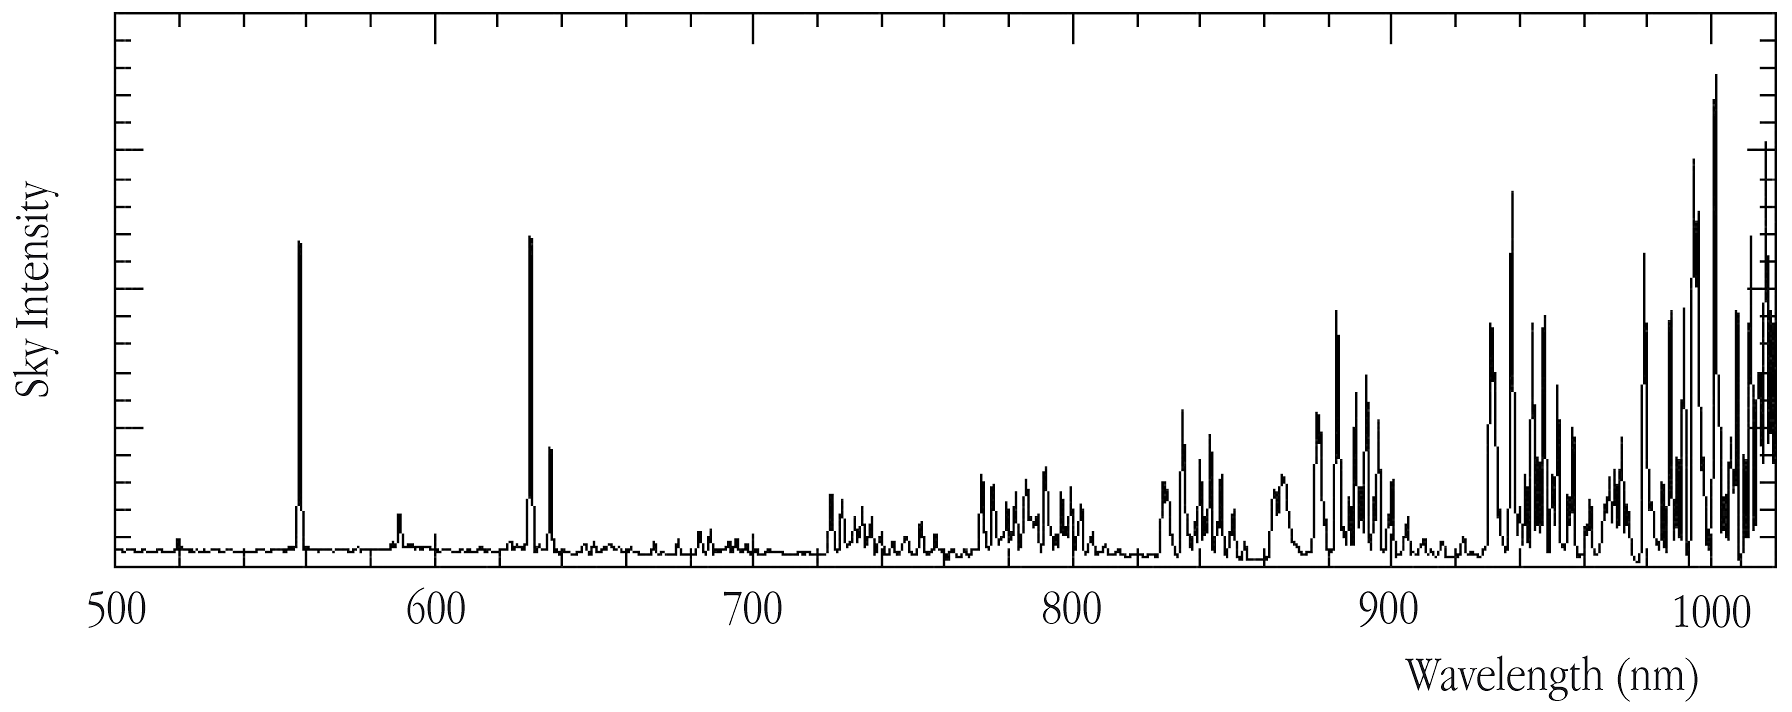

Emission from the terrestrial atmosphere

A spectrum of emission by the terrestrial atmosphere. In the spectral region above 700 nm, this emission is dominated by strong lines from the OH molecule. By observing in "windows" of low OH emission, such as those around 820 or 920 nm, the "noise" caused by the OH-emission is strongly reduced and it is possible to detect fainter celestial objects.

Credit: ESO